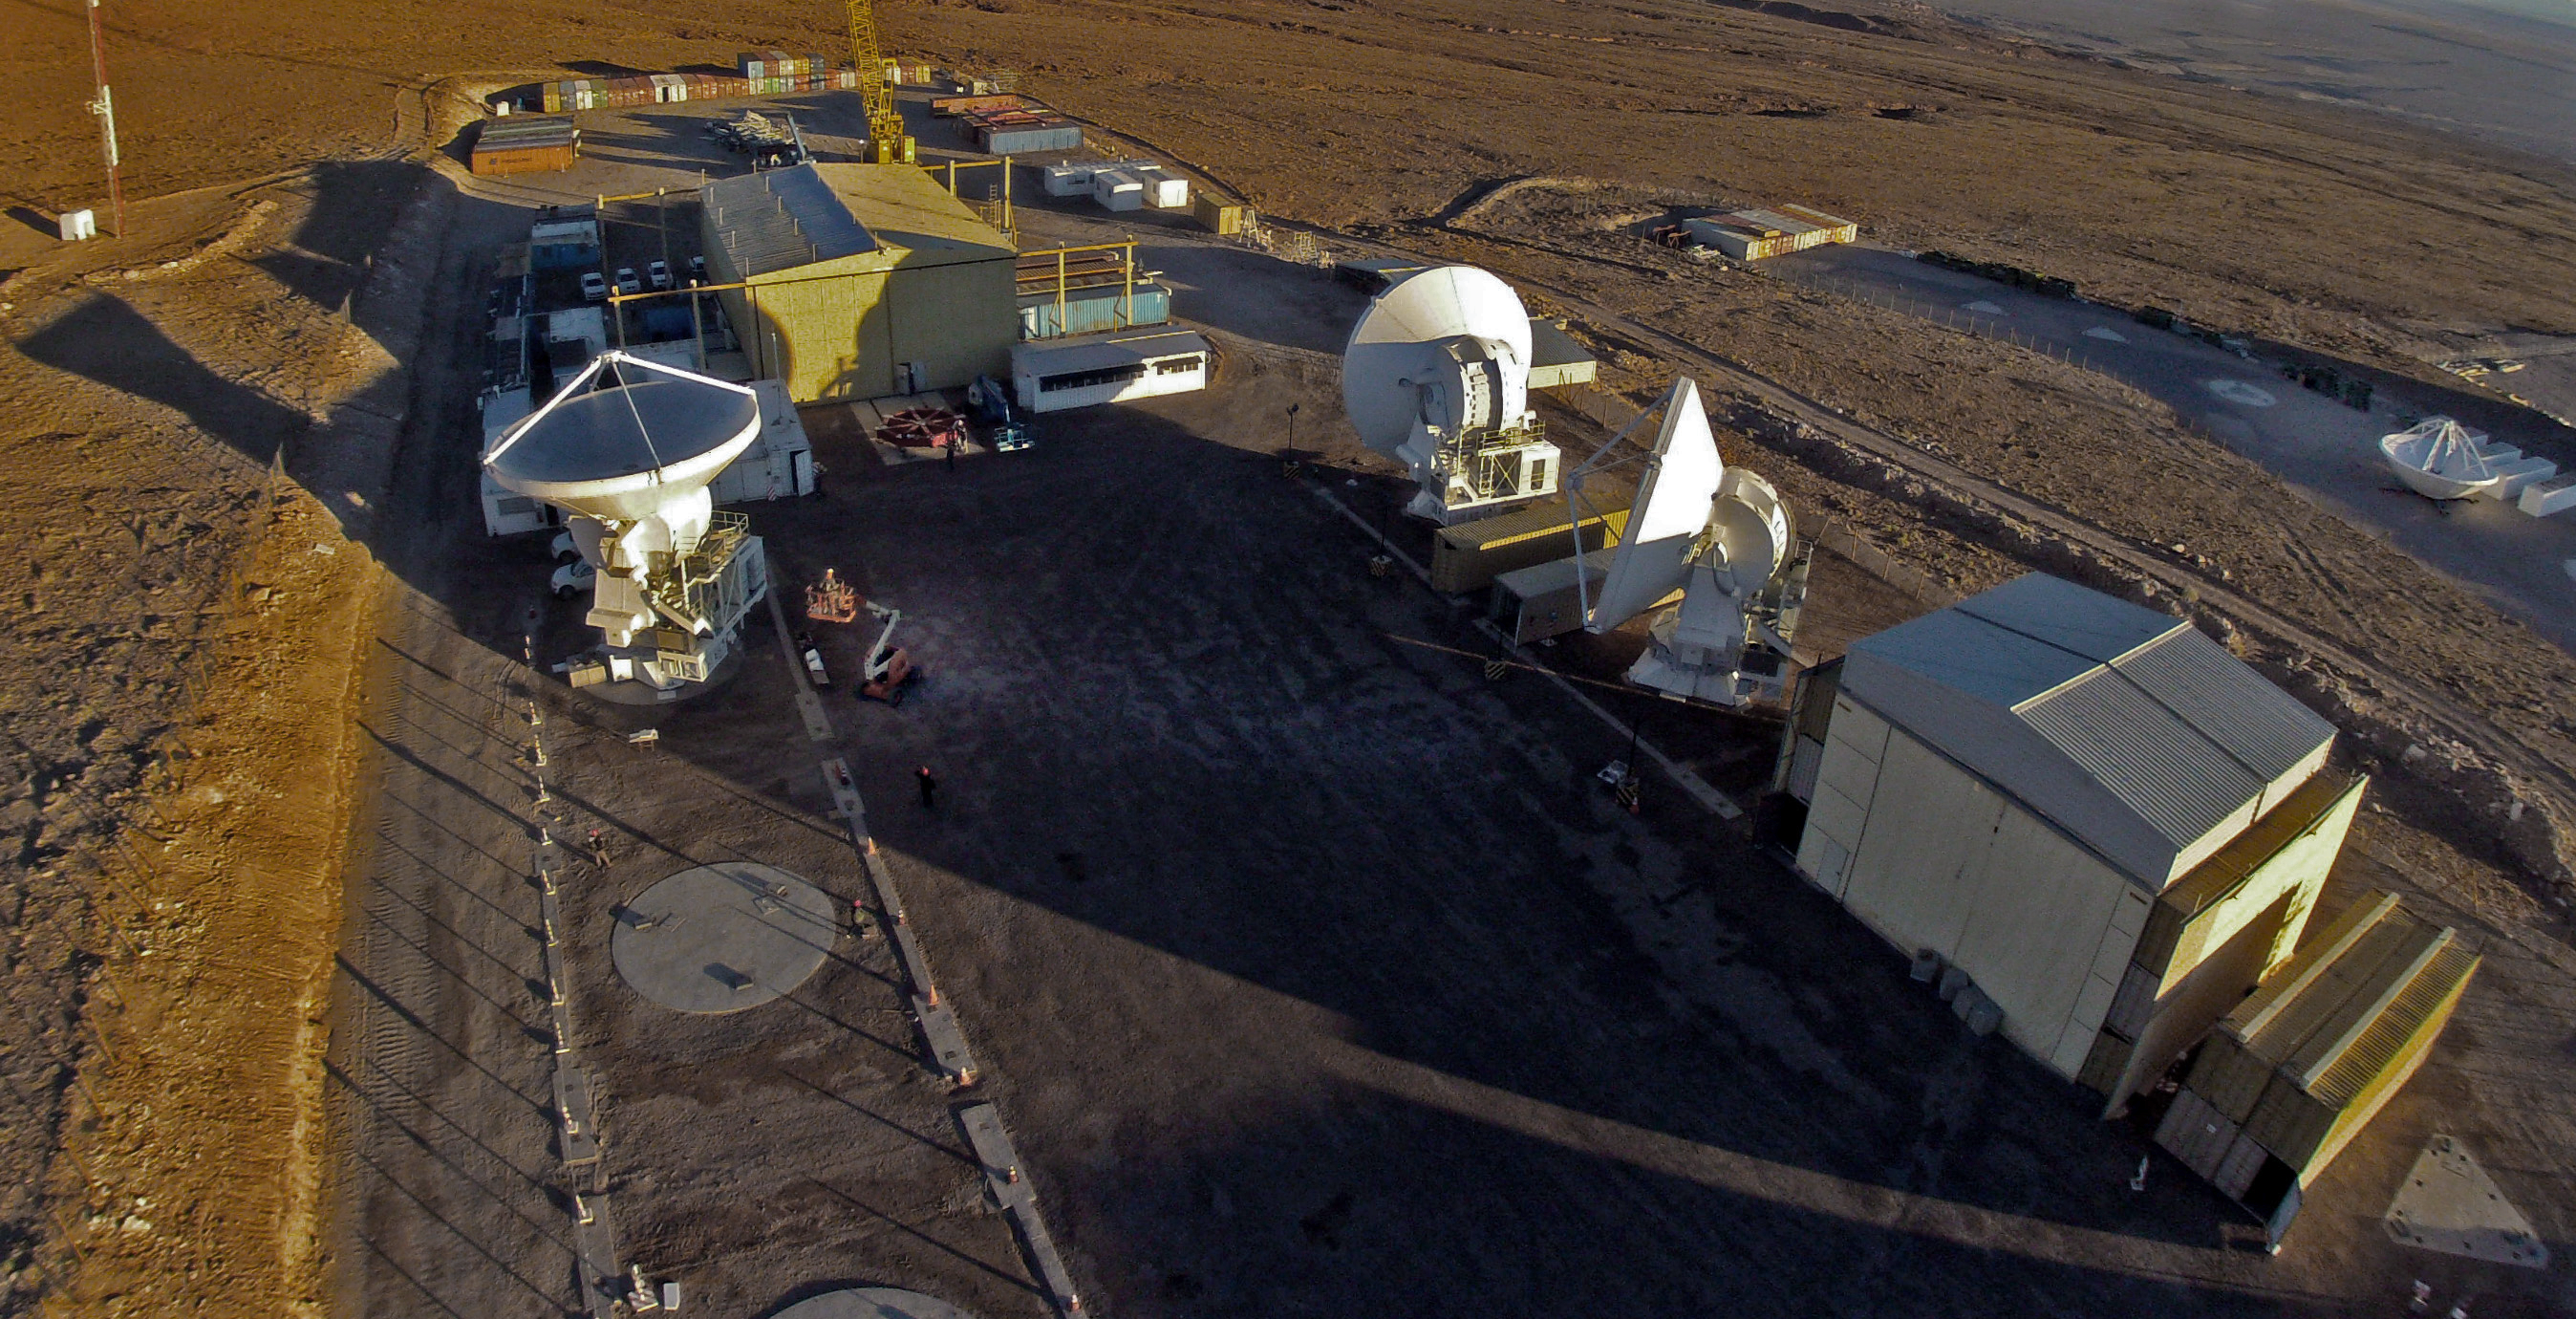

Last ALMA antenna handover

Last antenna handover at the ALMA site on 30 September 2013.

Credit: ESO